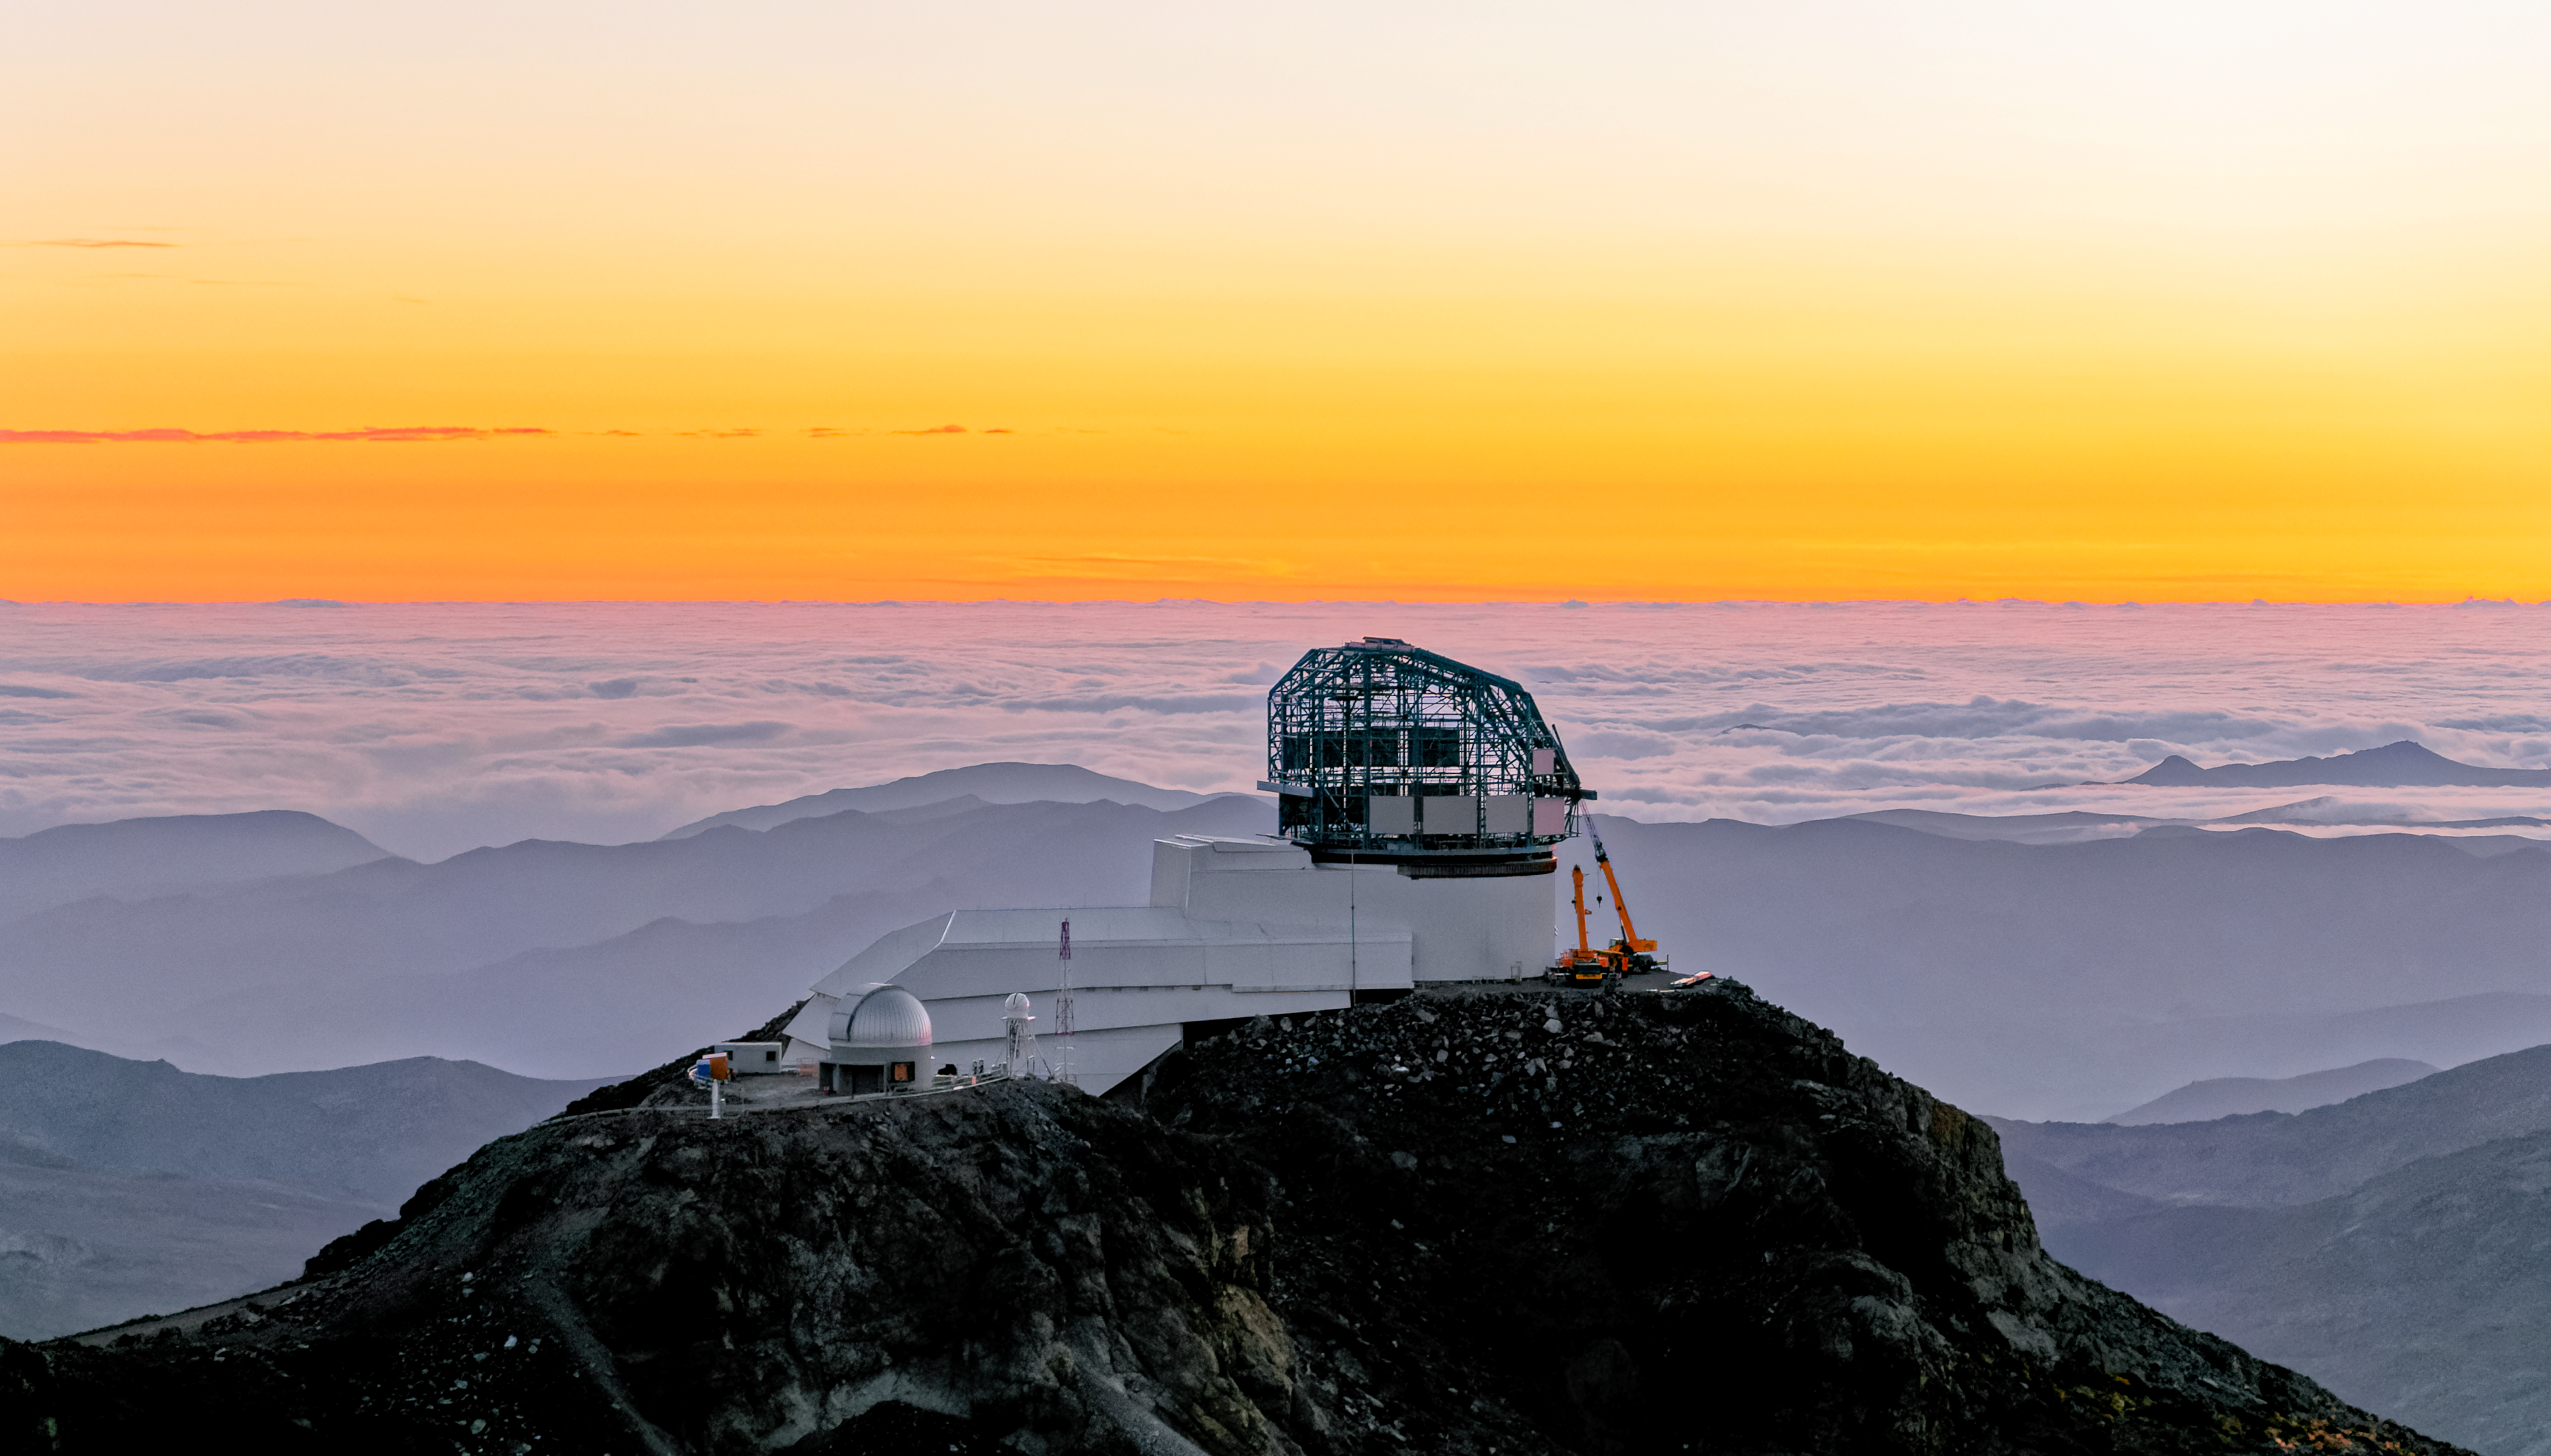

LSST at Sunset

LSST at sunset

Credit: W O'Mullane/Rubin Observatory/NSF/AURA